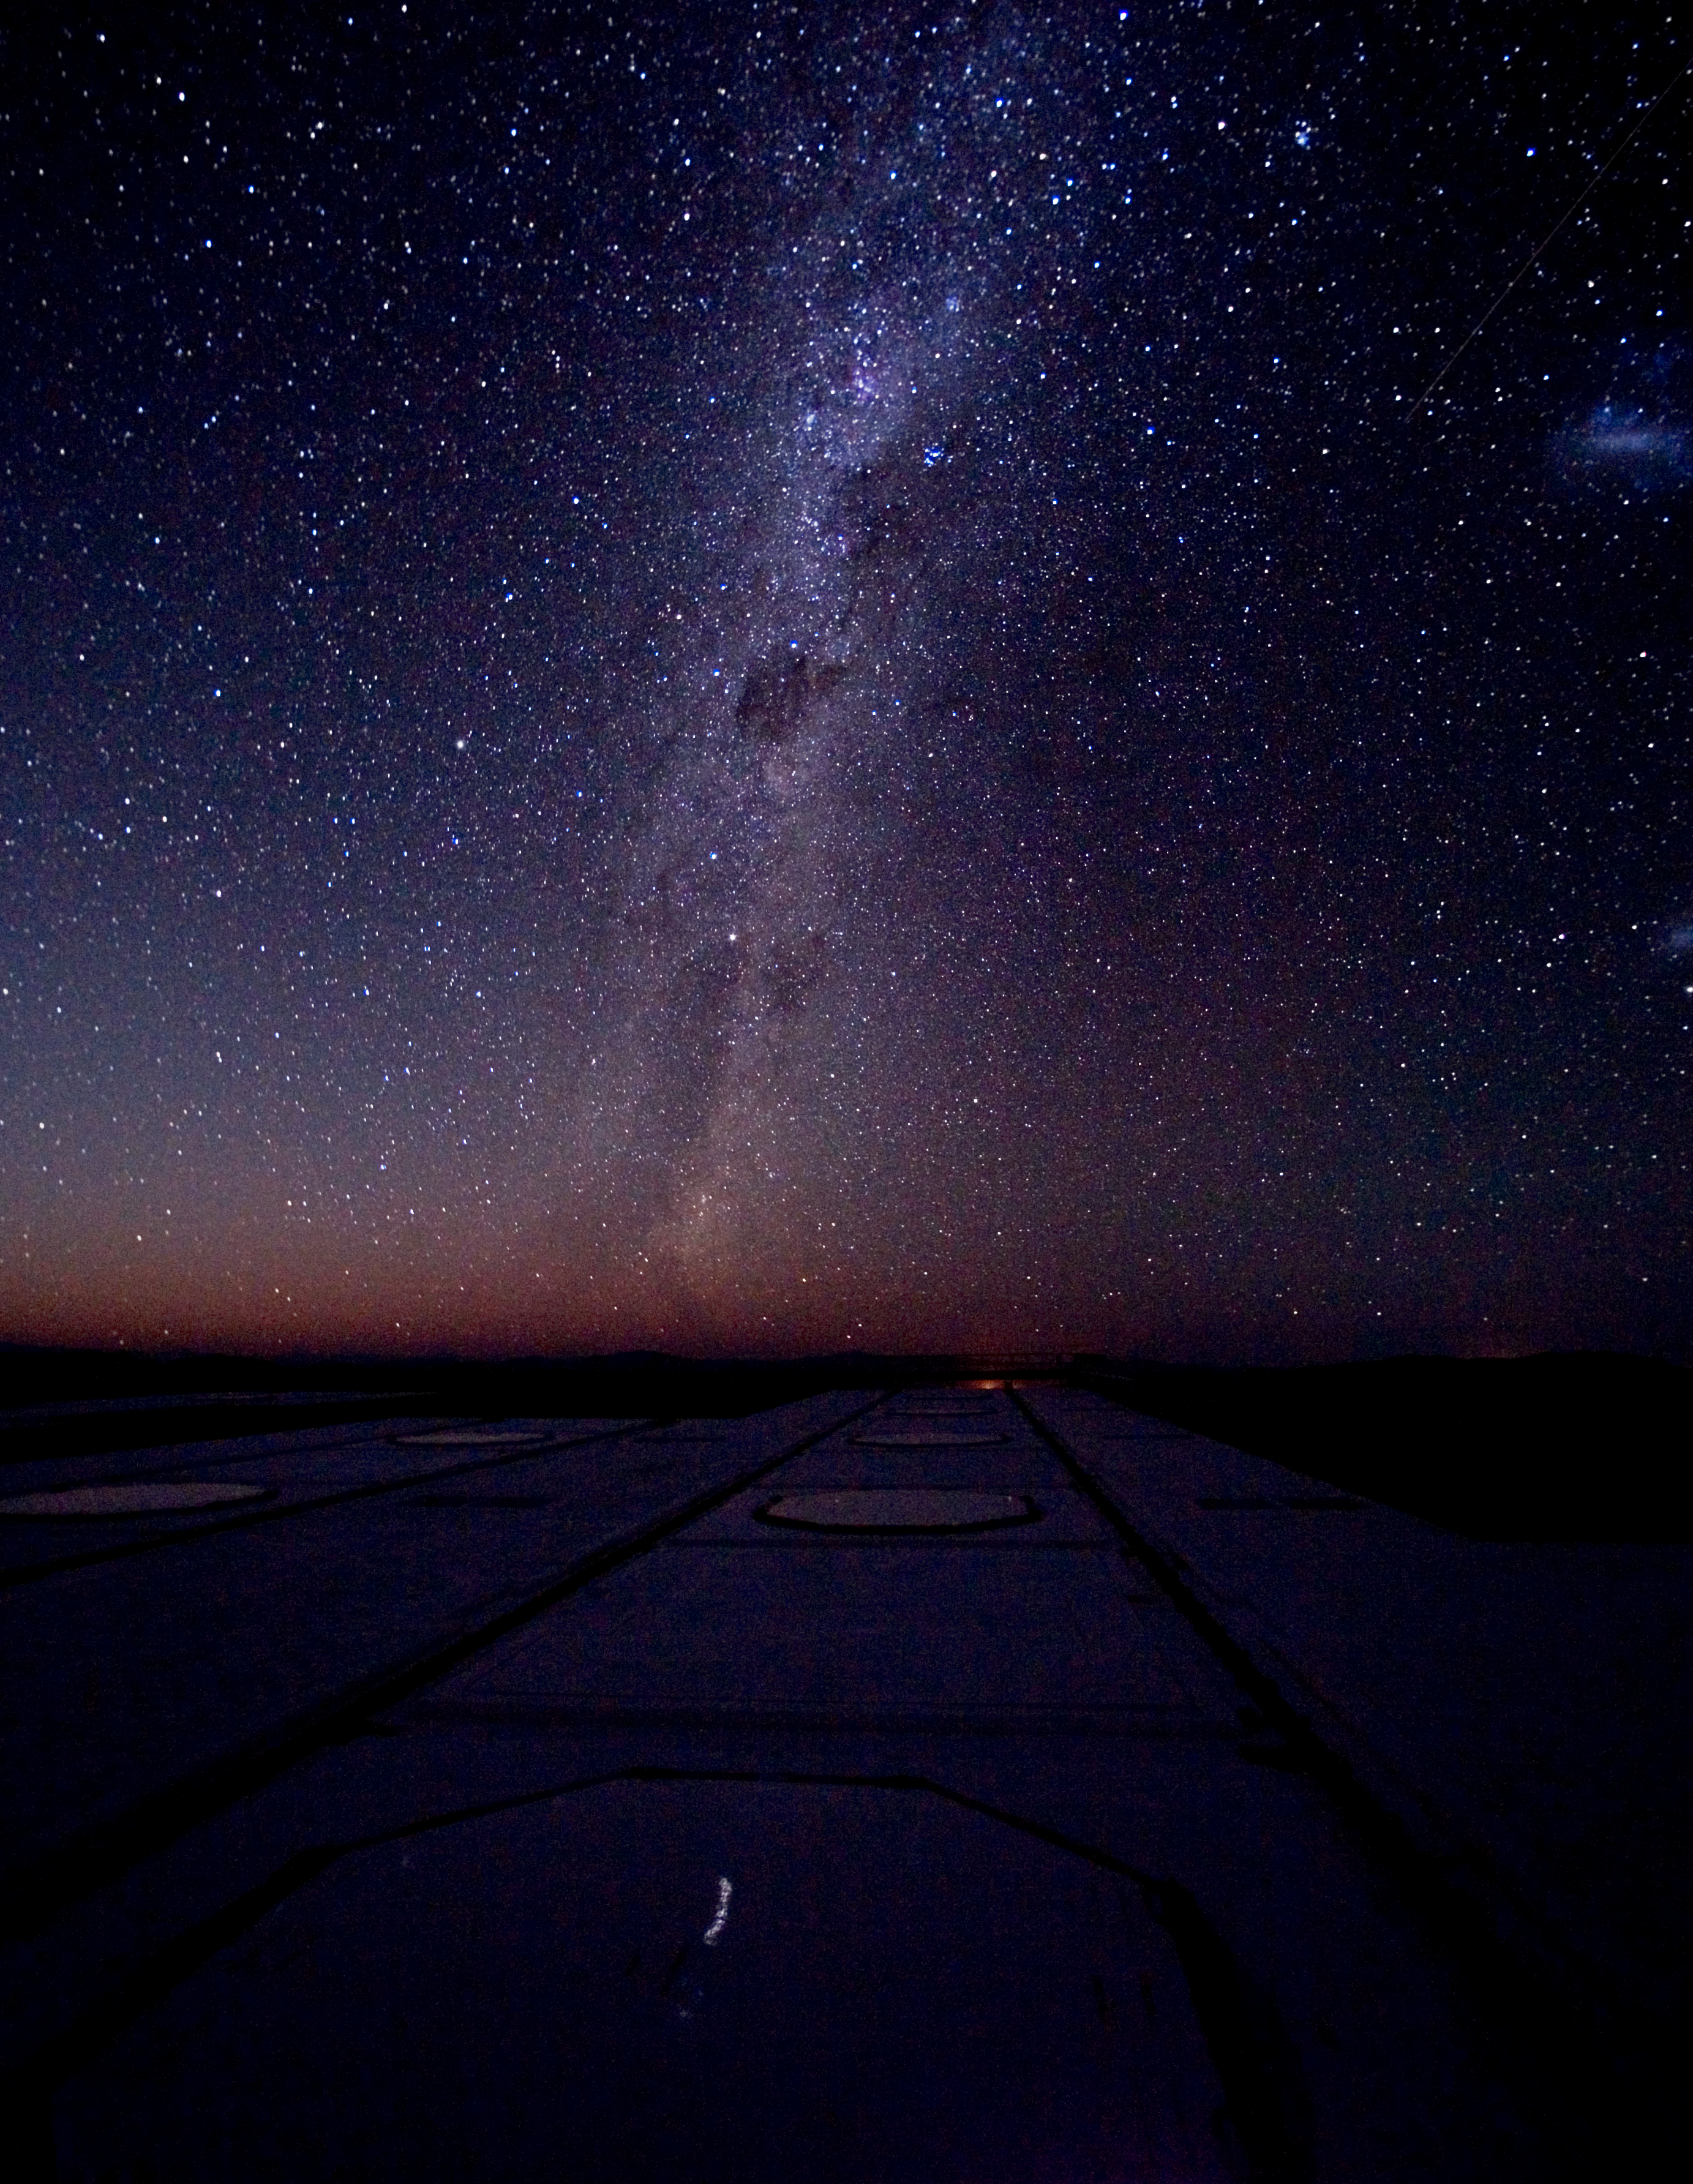

Sky above Paranal

Some of the docking stations for the Auxiliary Telescopes of the Very Large Telescope Interferometer are clearly visible in the foreground. Alpha Centauri is the star almost at the centre of the image, the lowest of the two "Pointers" to the Southern Cross visible just above the "Coal Sack", in the middle of the image. The Milky Way is clearly visible in all its majesty, as well as on the right, the Magellanic Clouds. A "shooting star" was also captured in this image (top right) obtained on 11 December 2005 by Hännes Heyer (ESO). The photo is facing the East. (Canon EOS 5D, 40 and 20 sec exposures).

Credit: ESO